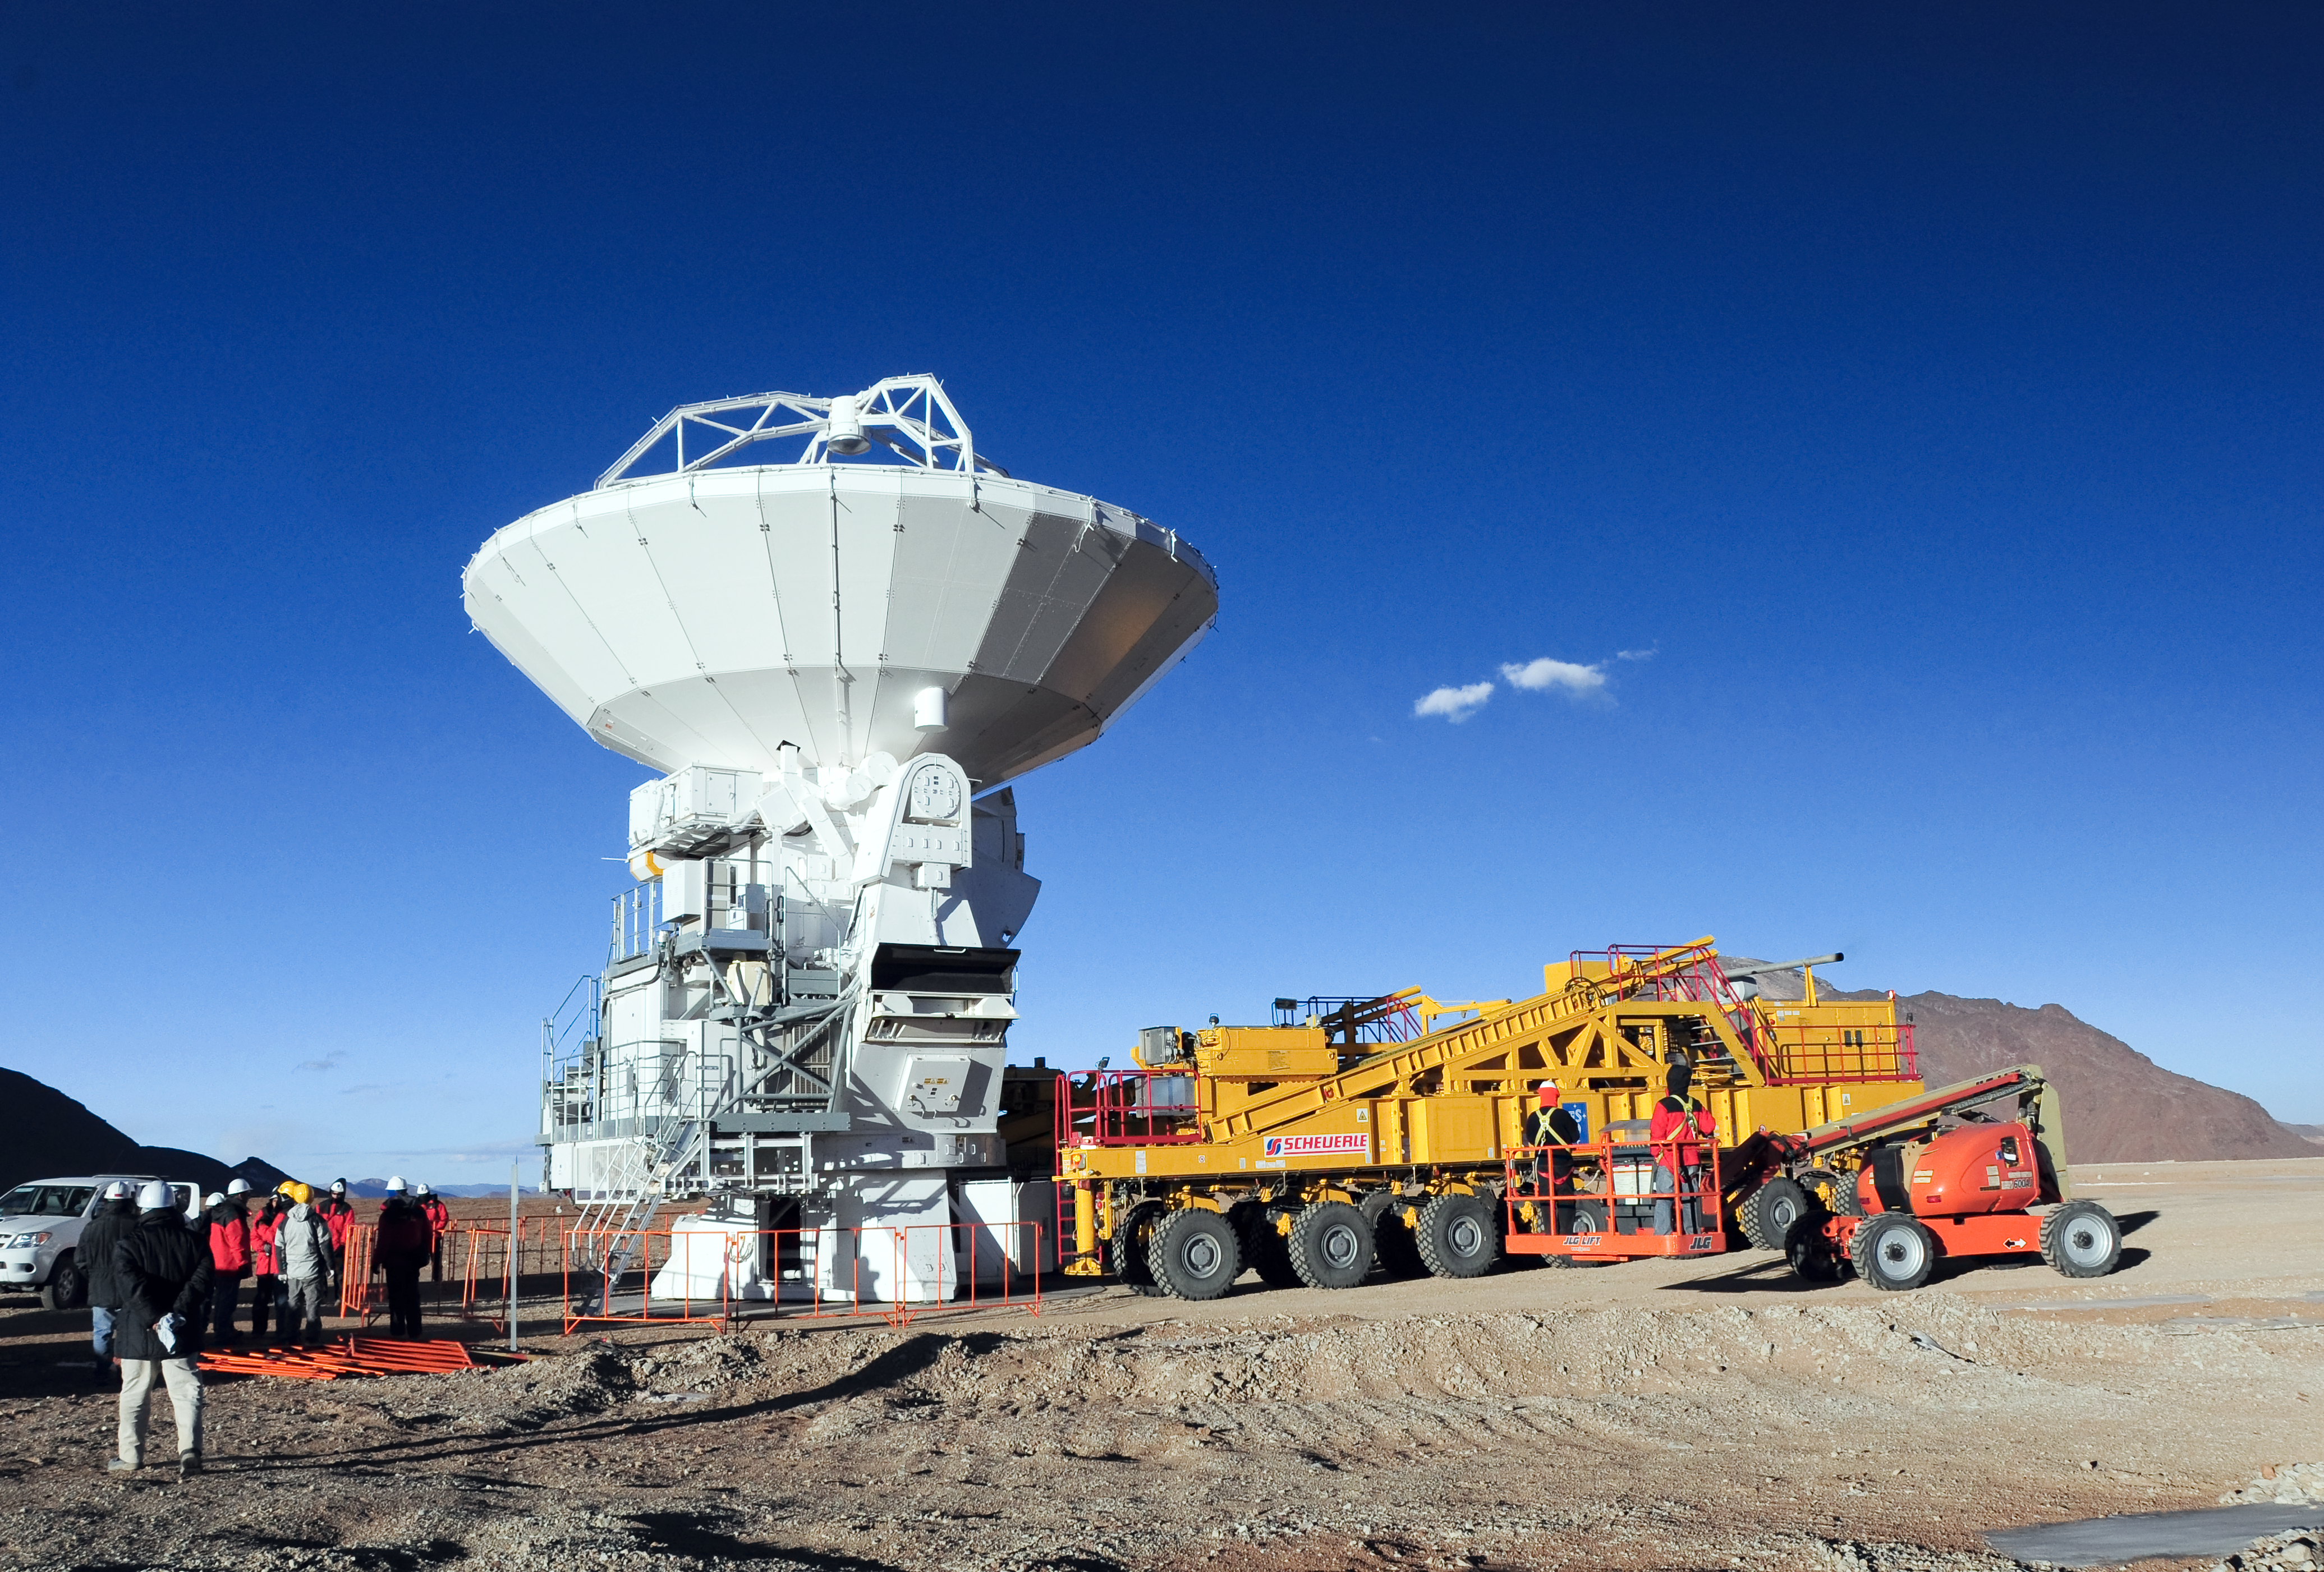

An ALMA antenna arrives on the plateau of Chajnantor for the first time

An ALMA antenna arrives on the plateau of Chajnantor from the Operations Support Facility for the first time. The ALMA transporter vehicle carefully and precisely sets the state-of-the-art antenna, with a diameter of 12 metres and a weight of about 100 tons, onto a concrete foundation at the Array Operations Site, which is at an altitude of 5000 m. The antenna is designed to withstand the harsh conditions at the high site, where the extremely dry and rarefied air is ideal for ALMA’s observations of the universe at millimetre- and submillimetre-wavelengths.

Credit: ALMA (ESO/NAOJ/NRAO)